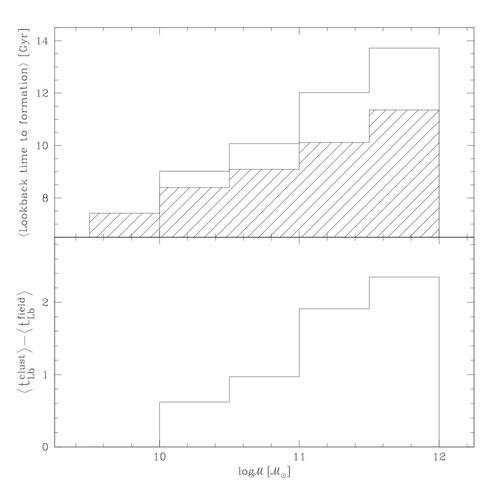

Average lookback time to formation for the field galaxies and cluster galaxies

Top - The average lookback time to formation for the field galaxies (hatched) and cluster galaxies (open). Bottom - the difference between the lookback time to formation for galaxies in the clusters and in the field.

Credit: International Gemini Observatory/NOIRLab/NSF/AURA